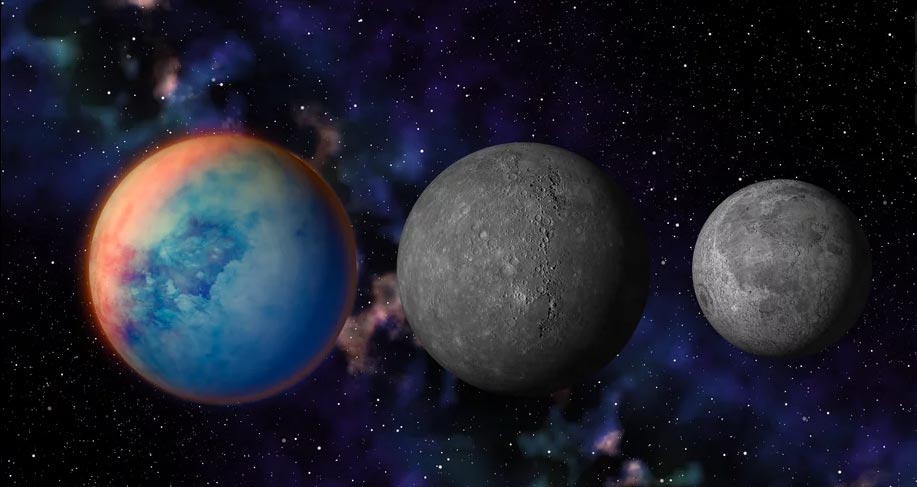

Animation of Titan Size Comparison to Moon and Mercury

Titan, Saturn's largest moon, is compared to Mercury and our Moon Find out more here: .https://public.nrao.edu/explore/milky-way-explorer/.

Credit: Alexandra Angelich (NRAO/AUI/NSF); NASA/Björn Jónsson; NASA/JPL-Caltech/Space Science Institute; James Hastings-Trew. Music: Mark Mercury.